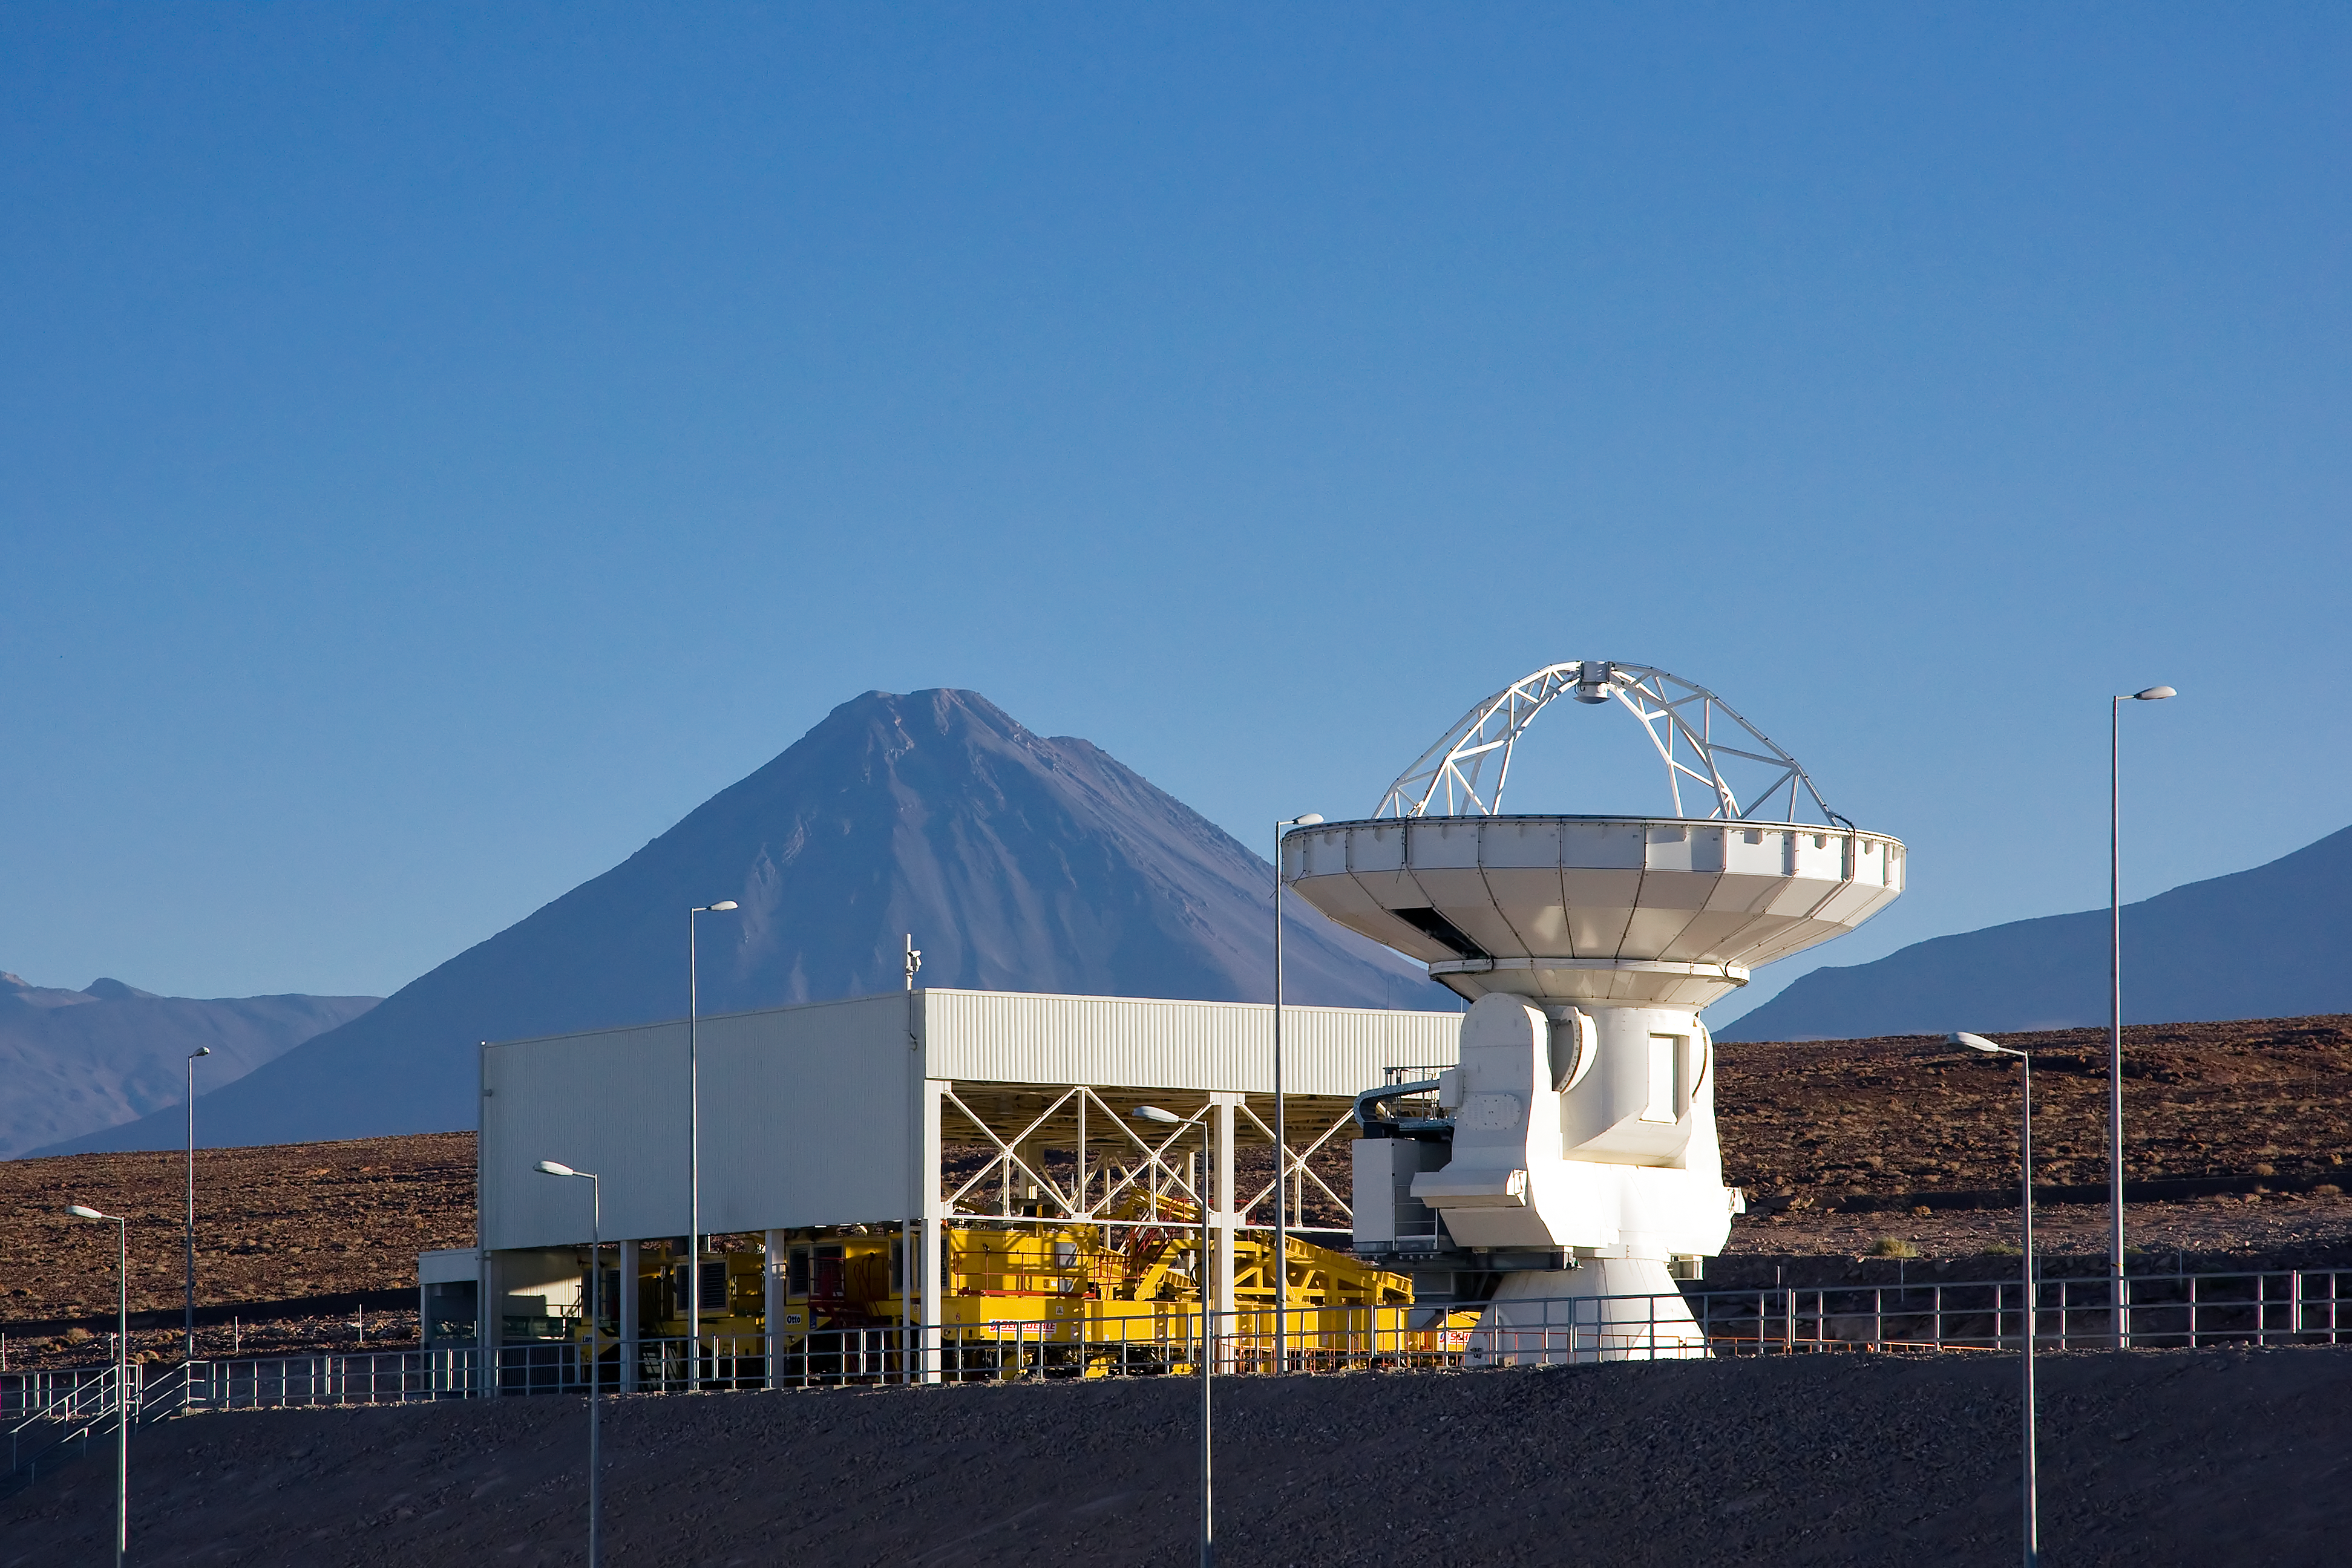

ALMA antenna at OSF, in front of transporter shelter and Licancabur volcano

One of the Atacama Large Millimeter/submillimeter Array (ALMA) antennas in front of the Transporter Shelter at the Operation Support Facility in the Chilean Andes, 2900 m above sea level. Licancabur volcano is visible in the background. ALMA is the largest ground-based astronomy project in existence, and will be comprised of a giant array of 12-m submillimetre quality antennas, with baselines of several kilometres. An additional, compact array of 7-m and 12-m antennas will complement the main array. Construction of ALMA started in 2003 and will be completed in 2012. The ALMA project is an international collaboration between Europe, East Asia and North America in cooperation with the Republic of Chile.

Credit: Iztok Bončina/ALMA (ESO/NAOJ/NRAO)